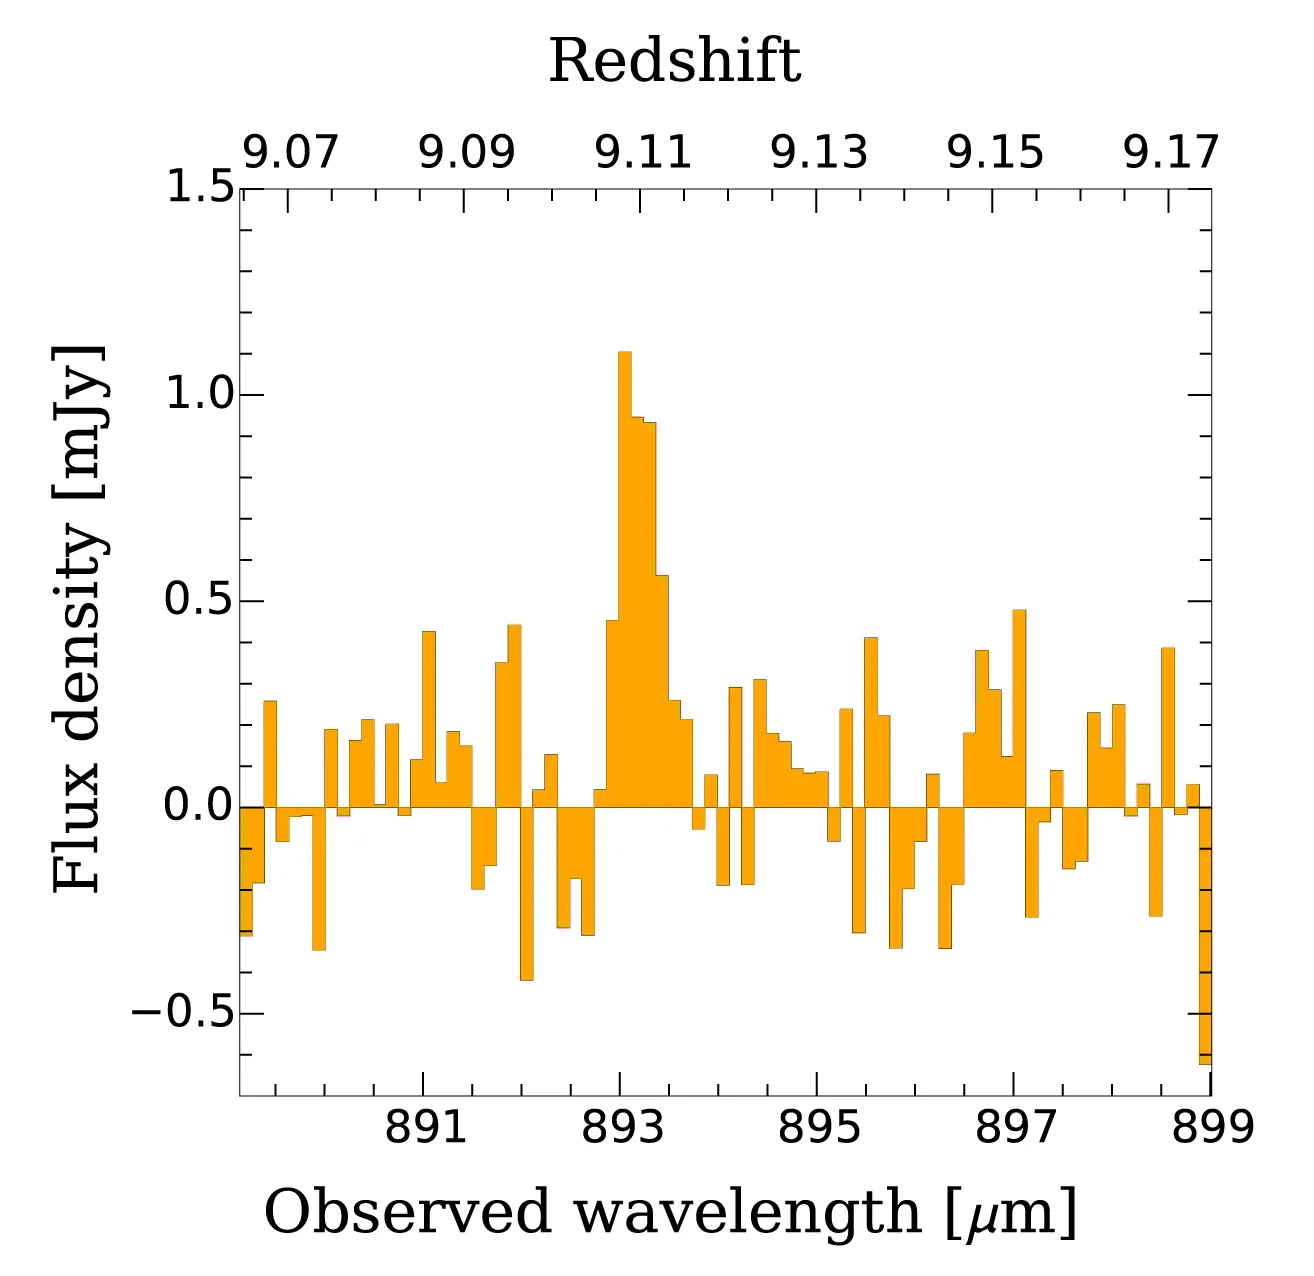

Microwave spectrum of oxygen ions

Microwave spectrum of oxygen ions in MACS1149-JD1 detected with ALMA. It was originally infrared light with a wavelength of 88 micrometers, and ALMA detected it as microwaves with an increased wavelength of 893 micrometers due to the expansion of the Universe.

Credit: Hashimoto et al. - ALMA (ESO/NAOJ/NRAO)